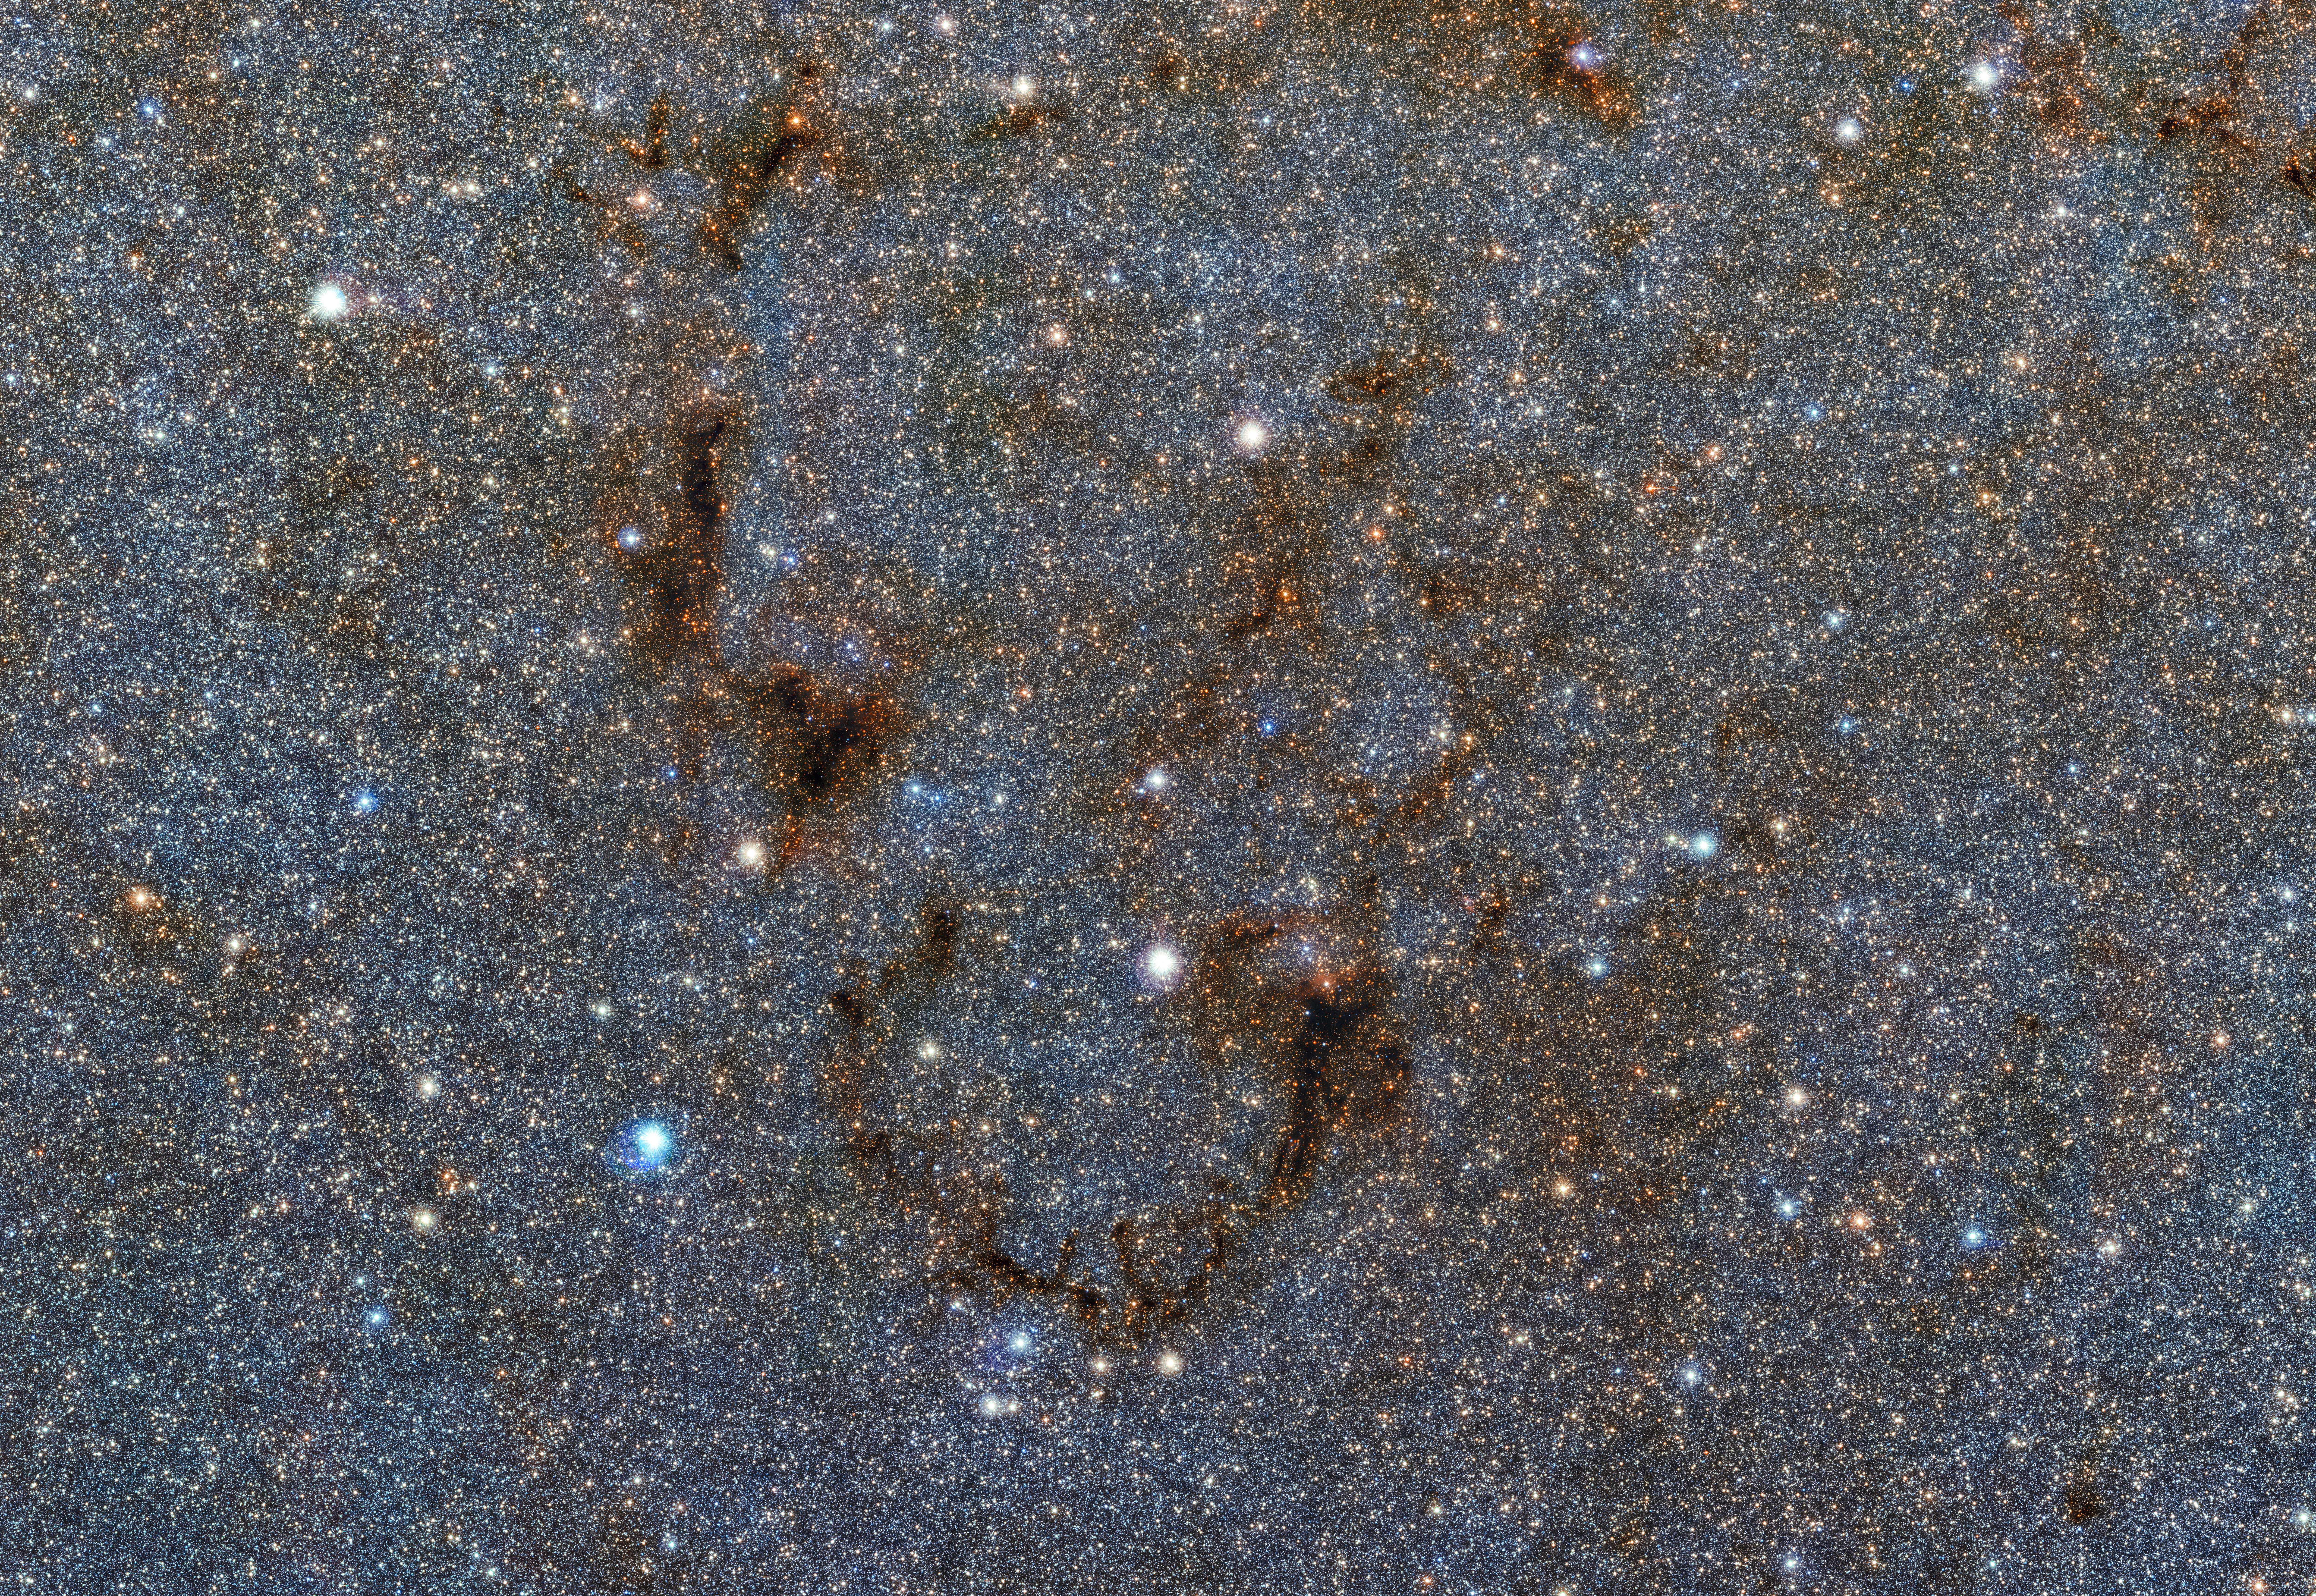

Lights out in the galactic centre

A sinister smile appears amid a sea of stars in this image — a small portion of a gigantic gigapixel colour mosaic of the Milky Way’s heart. Comprised of thousands of incredibly detailed images taken by ESO’s Visible and Infrared Survey Telescope for Astronomy (VISTA), the mosaic reveals more of the stars at the Milky Way’s heart than ever before.

VISTA was chosen due to its extremely sensitive infrared camera, which can see through most of the dust that blocks our view towards the centre of the galaxy. What we see in this image is a dense patch of gas and dust — a nebula — that even VISTA’s camera cannot see through. Located near the Lagoon Nebula (not seen), it appears to wink back as it mischievously blocks out the light from background stars.

The full image contains almost nine billion pixels, and is part of the Vista Variables in the Via Lactea (VVV) survey, a project to image the Milky Way’s bulge and disc at near-infrared wavelengths. To create the colour mosaic, images at three different wavelengths were seamlessly combined. The full zoomable image can be explored online.

Credit: ESO/VVV Survey/D. Minniti Acknowledgement: Ignacio Toledo